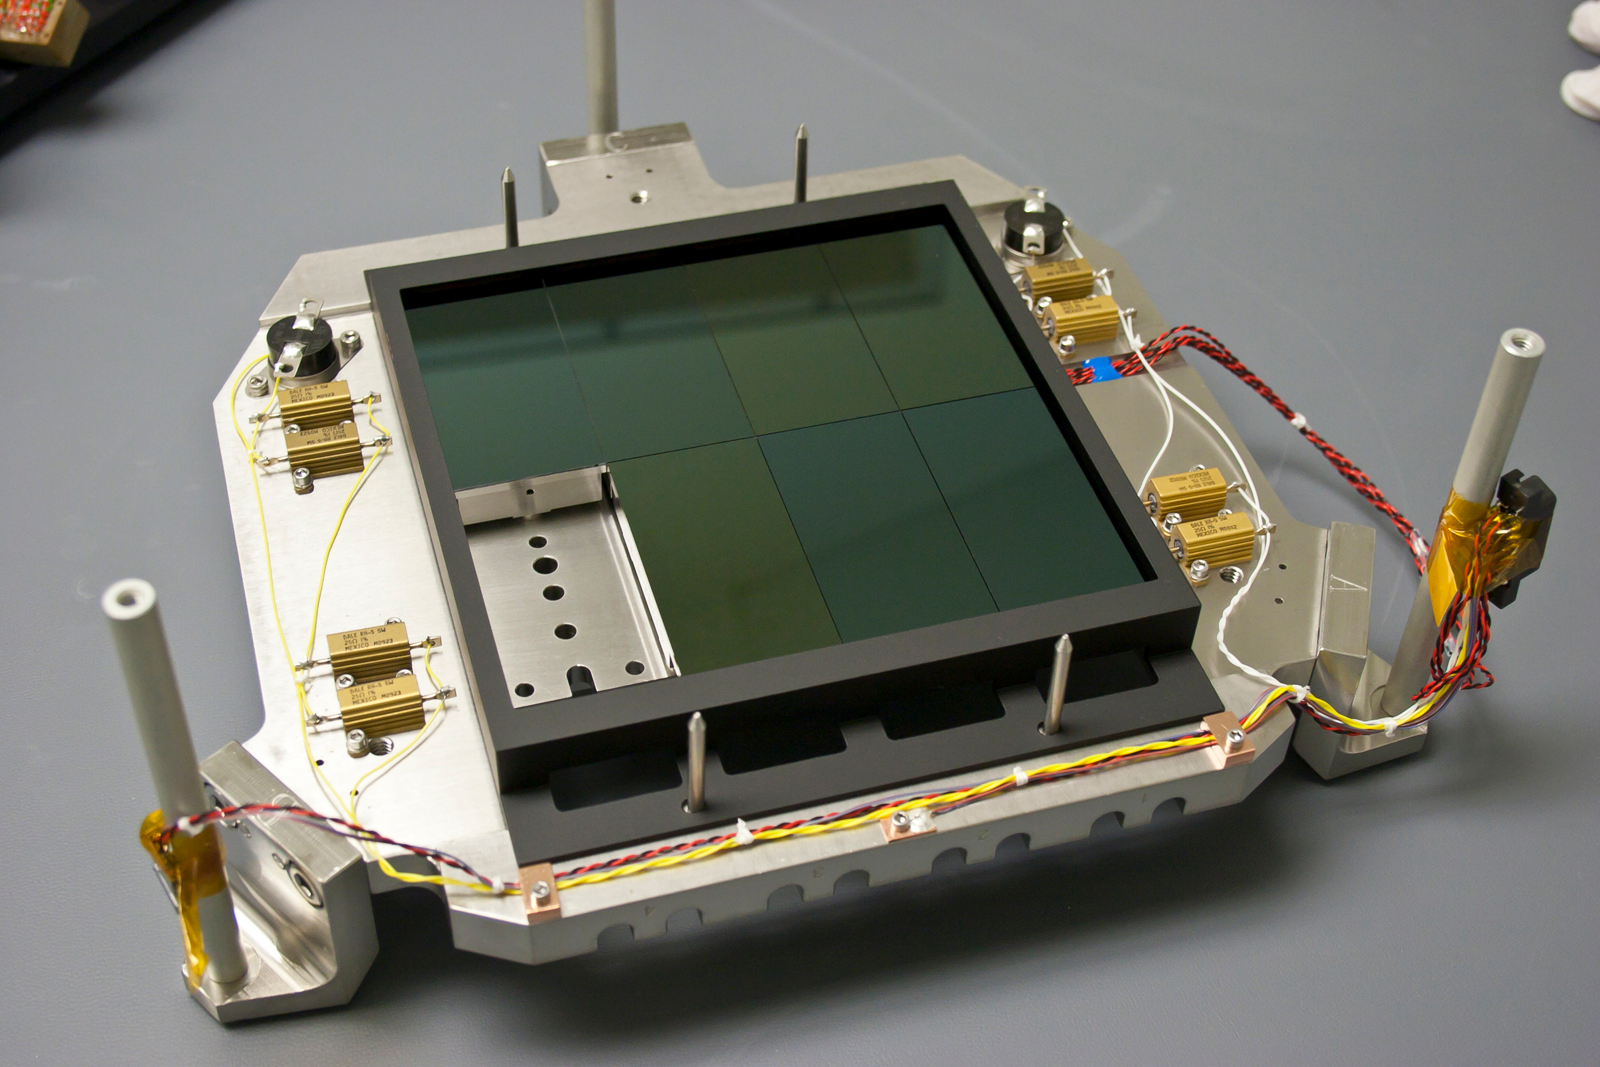

Upgraded Mosaic Imager

Upgraded Mosaic-1 recommissioned on Mayall 4-m telescope. Seven of the eight new CCDs installed on the Mosaic-1 Invar focal plate, during assembly.

Credit: NOIRLab/NSF/AURA